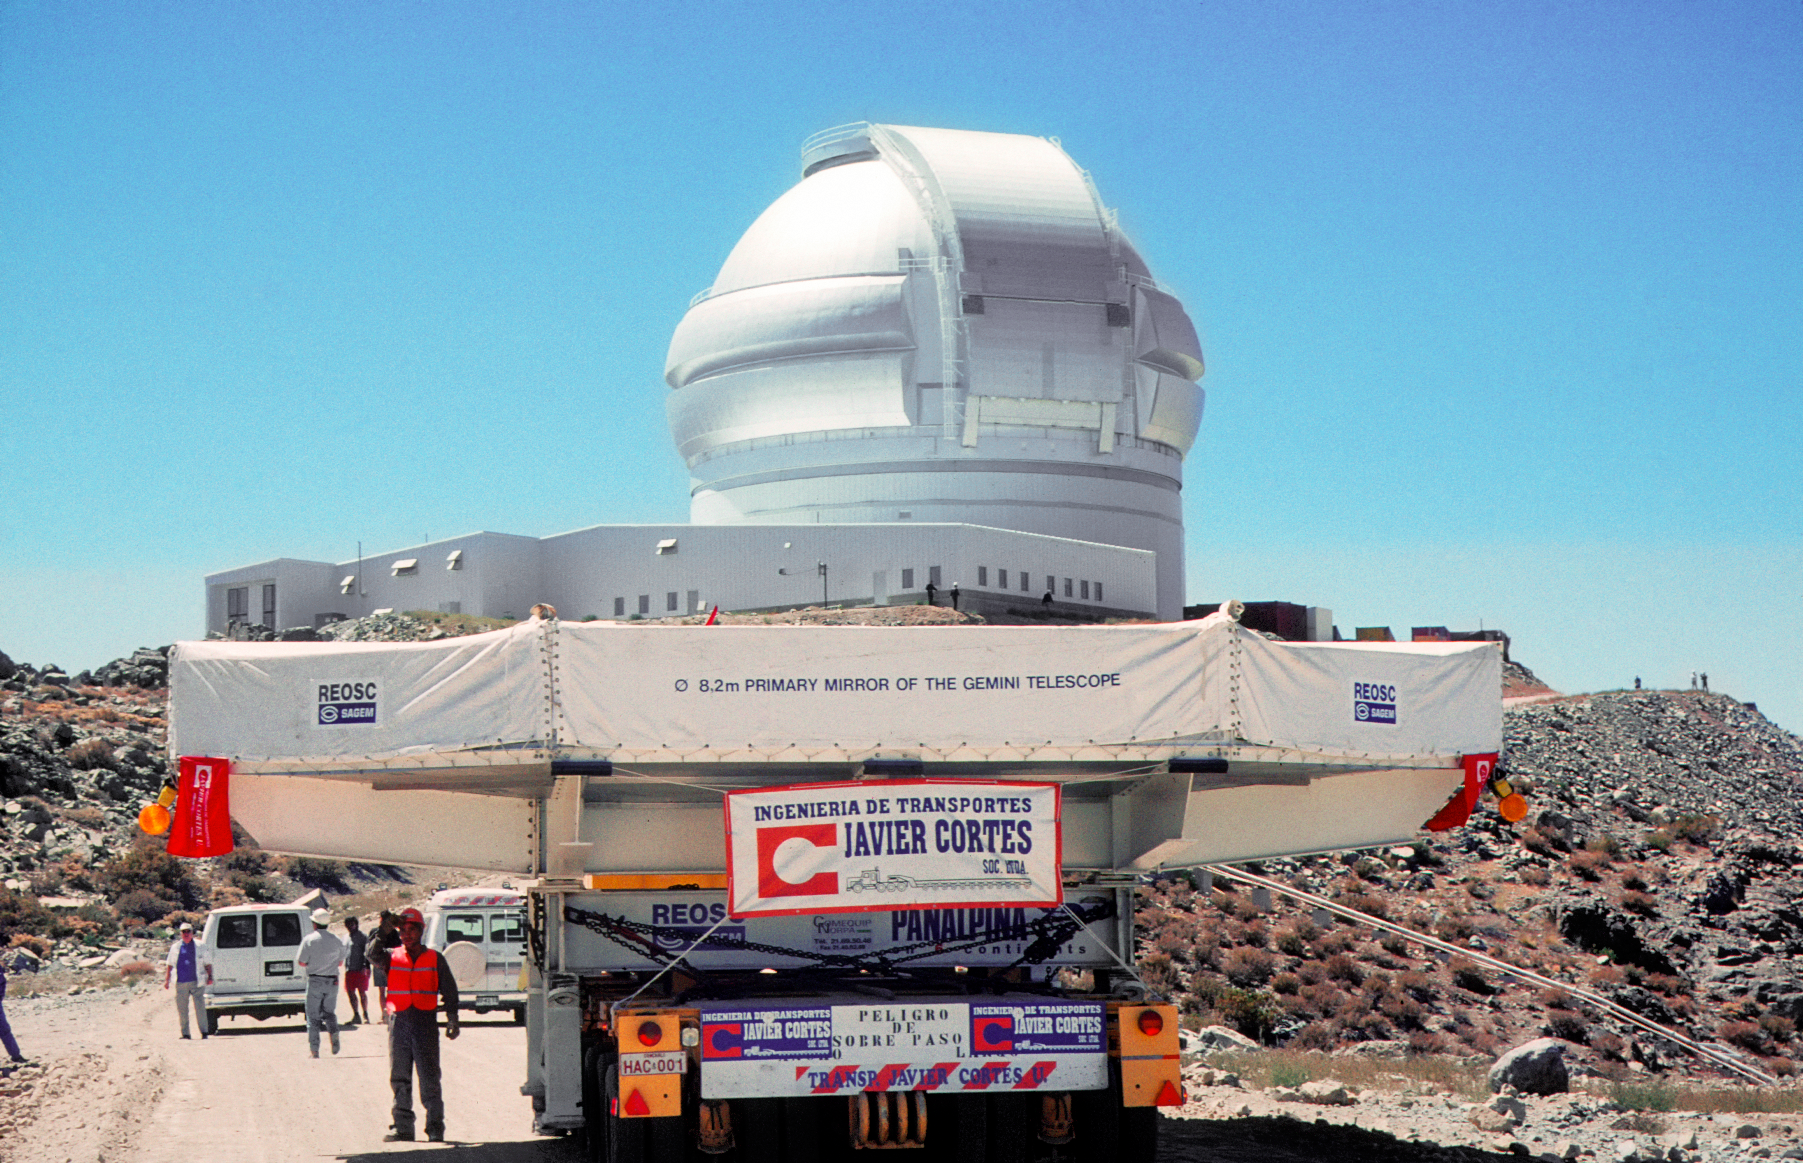

Gemini South mirror arrival

Gemini South mirror arrival at Cerro Pachón, Chile.

Credit: International Gemini Observatory/NOIRLab/NSF/AURA/M. Paredes